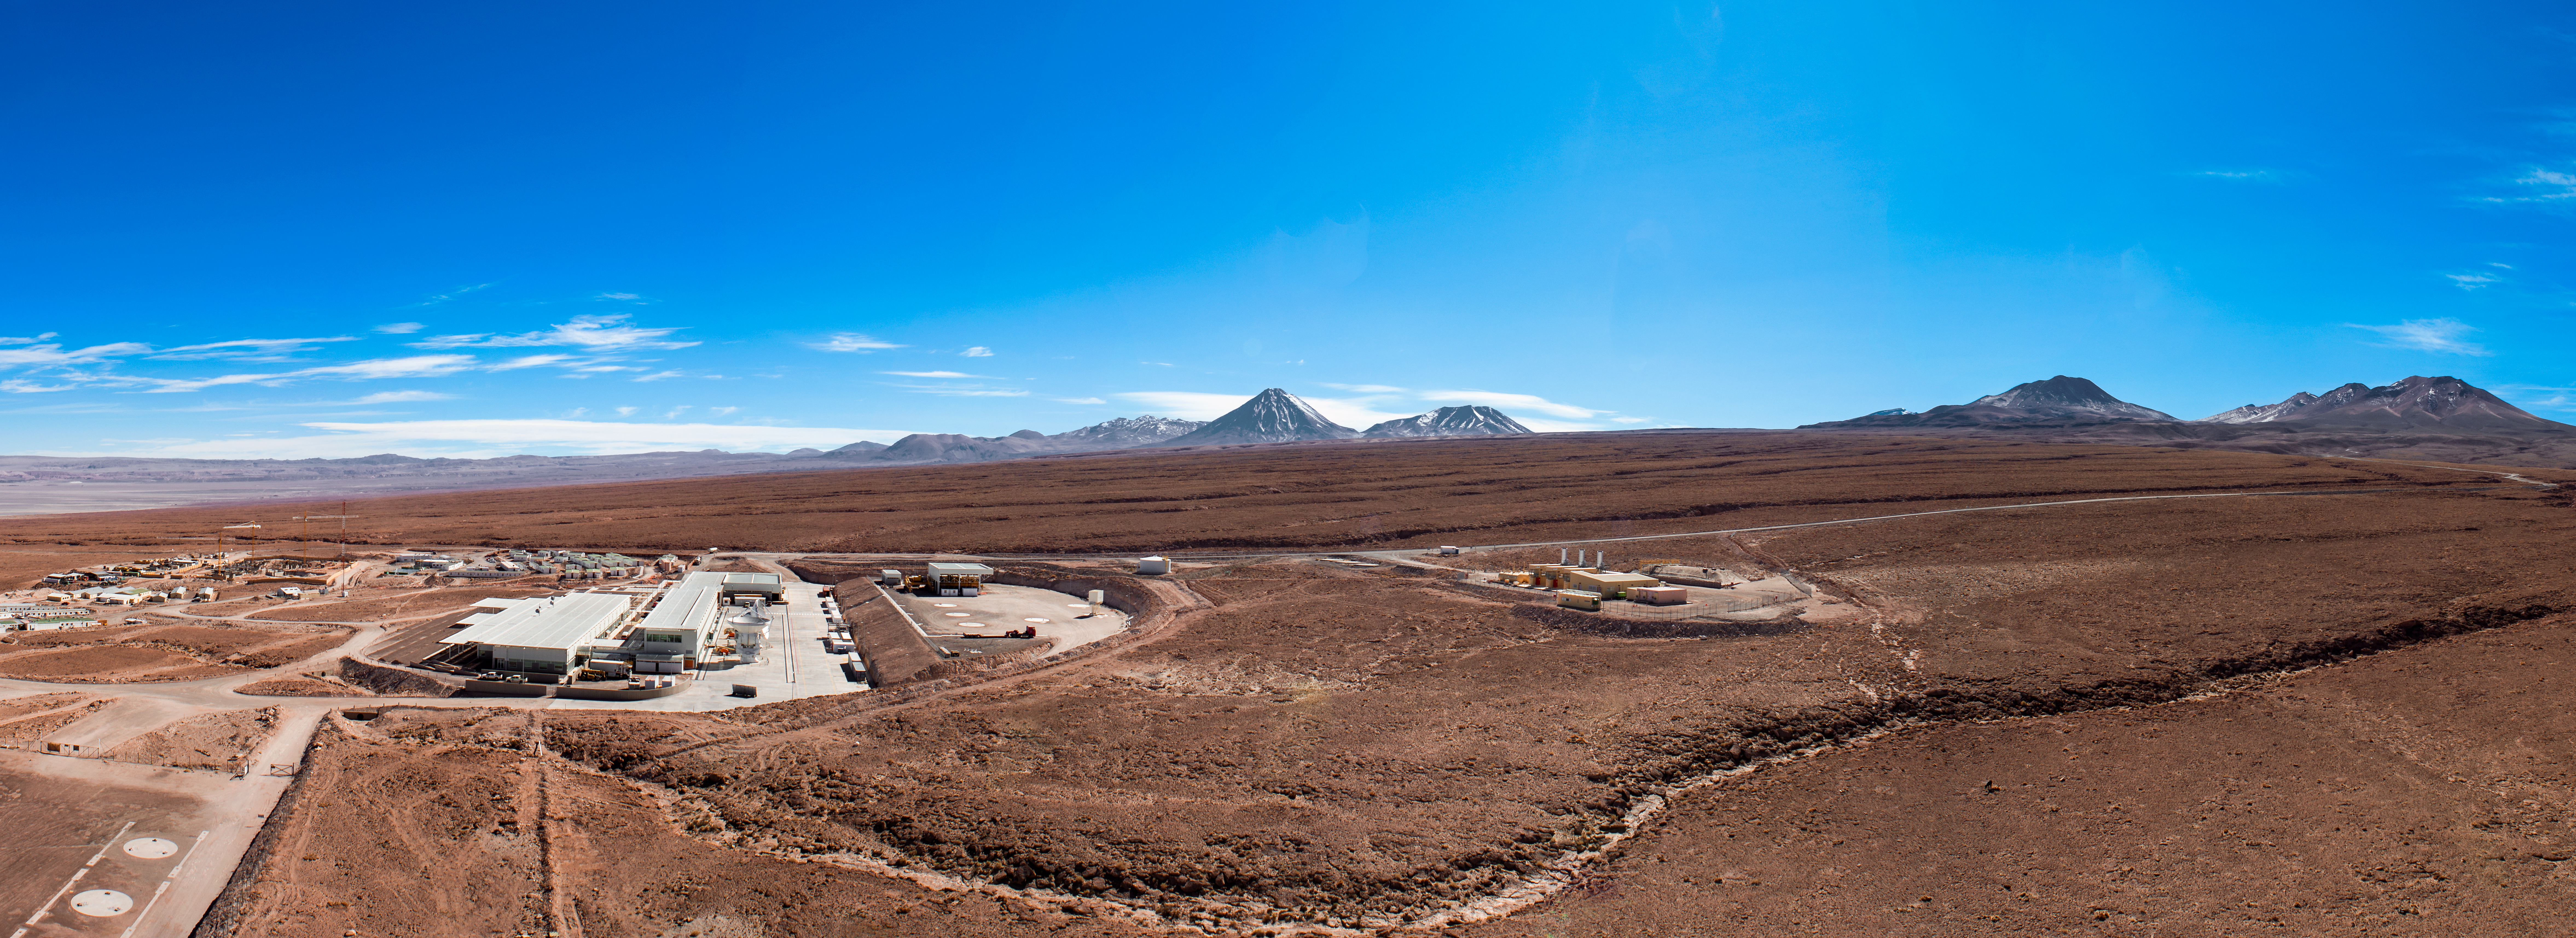

ALMA OSF panorama

This panorama reveals the extent of the Atacama Large Millimeter/submillimeter Array (ALMA) Operations Support Facility (OSF), located at an altitude of 3900 meters in the Chilean Atacama desert. Visible in the lower left of the image are two circular pads where ALMA antennas are tested and maintained by the OSF staff. The distant peak found at the centre of the image is the volcano Licancabur.

Credit: ESO/Sergio Otarola